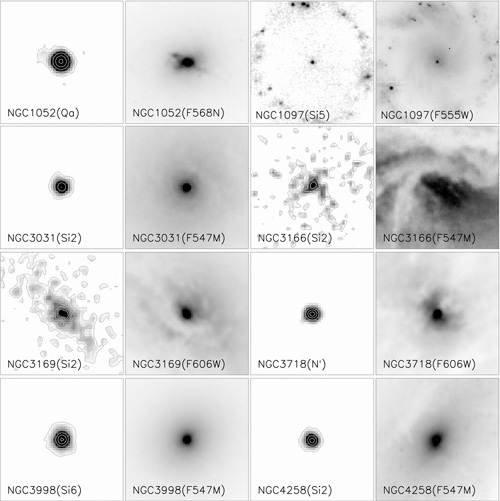

Mid-infrared images of some of the low-luminosity AGN

Michelle and T-ReCS mid-infrared images of some of the low-luminosity AGN in this study. Some of the galaxies, such as NGC 1052, have strong, compact nuclei reminiscent of higher-luminosity Seyfert galaxies or quasars. Others, like NGC 3169, show extended emission that could be due to stars forming around the active nucleus. To the right of each of the mid-infrared images is a Hubble Space Telescope optical image of the same region.

Credit: International Gemini Observatory/NOIRLab/NSF/AURA